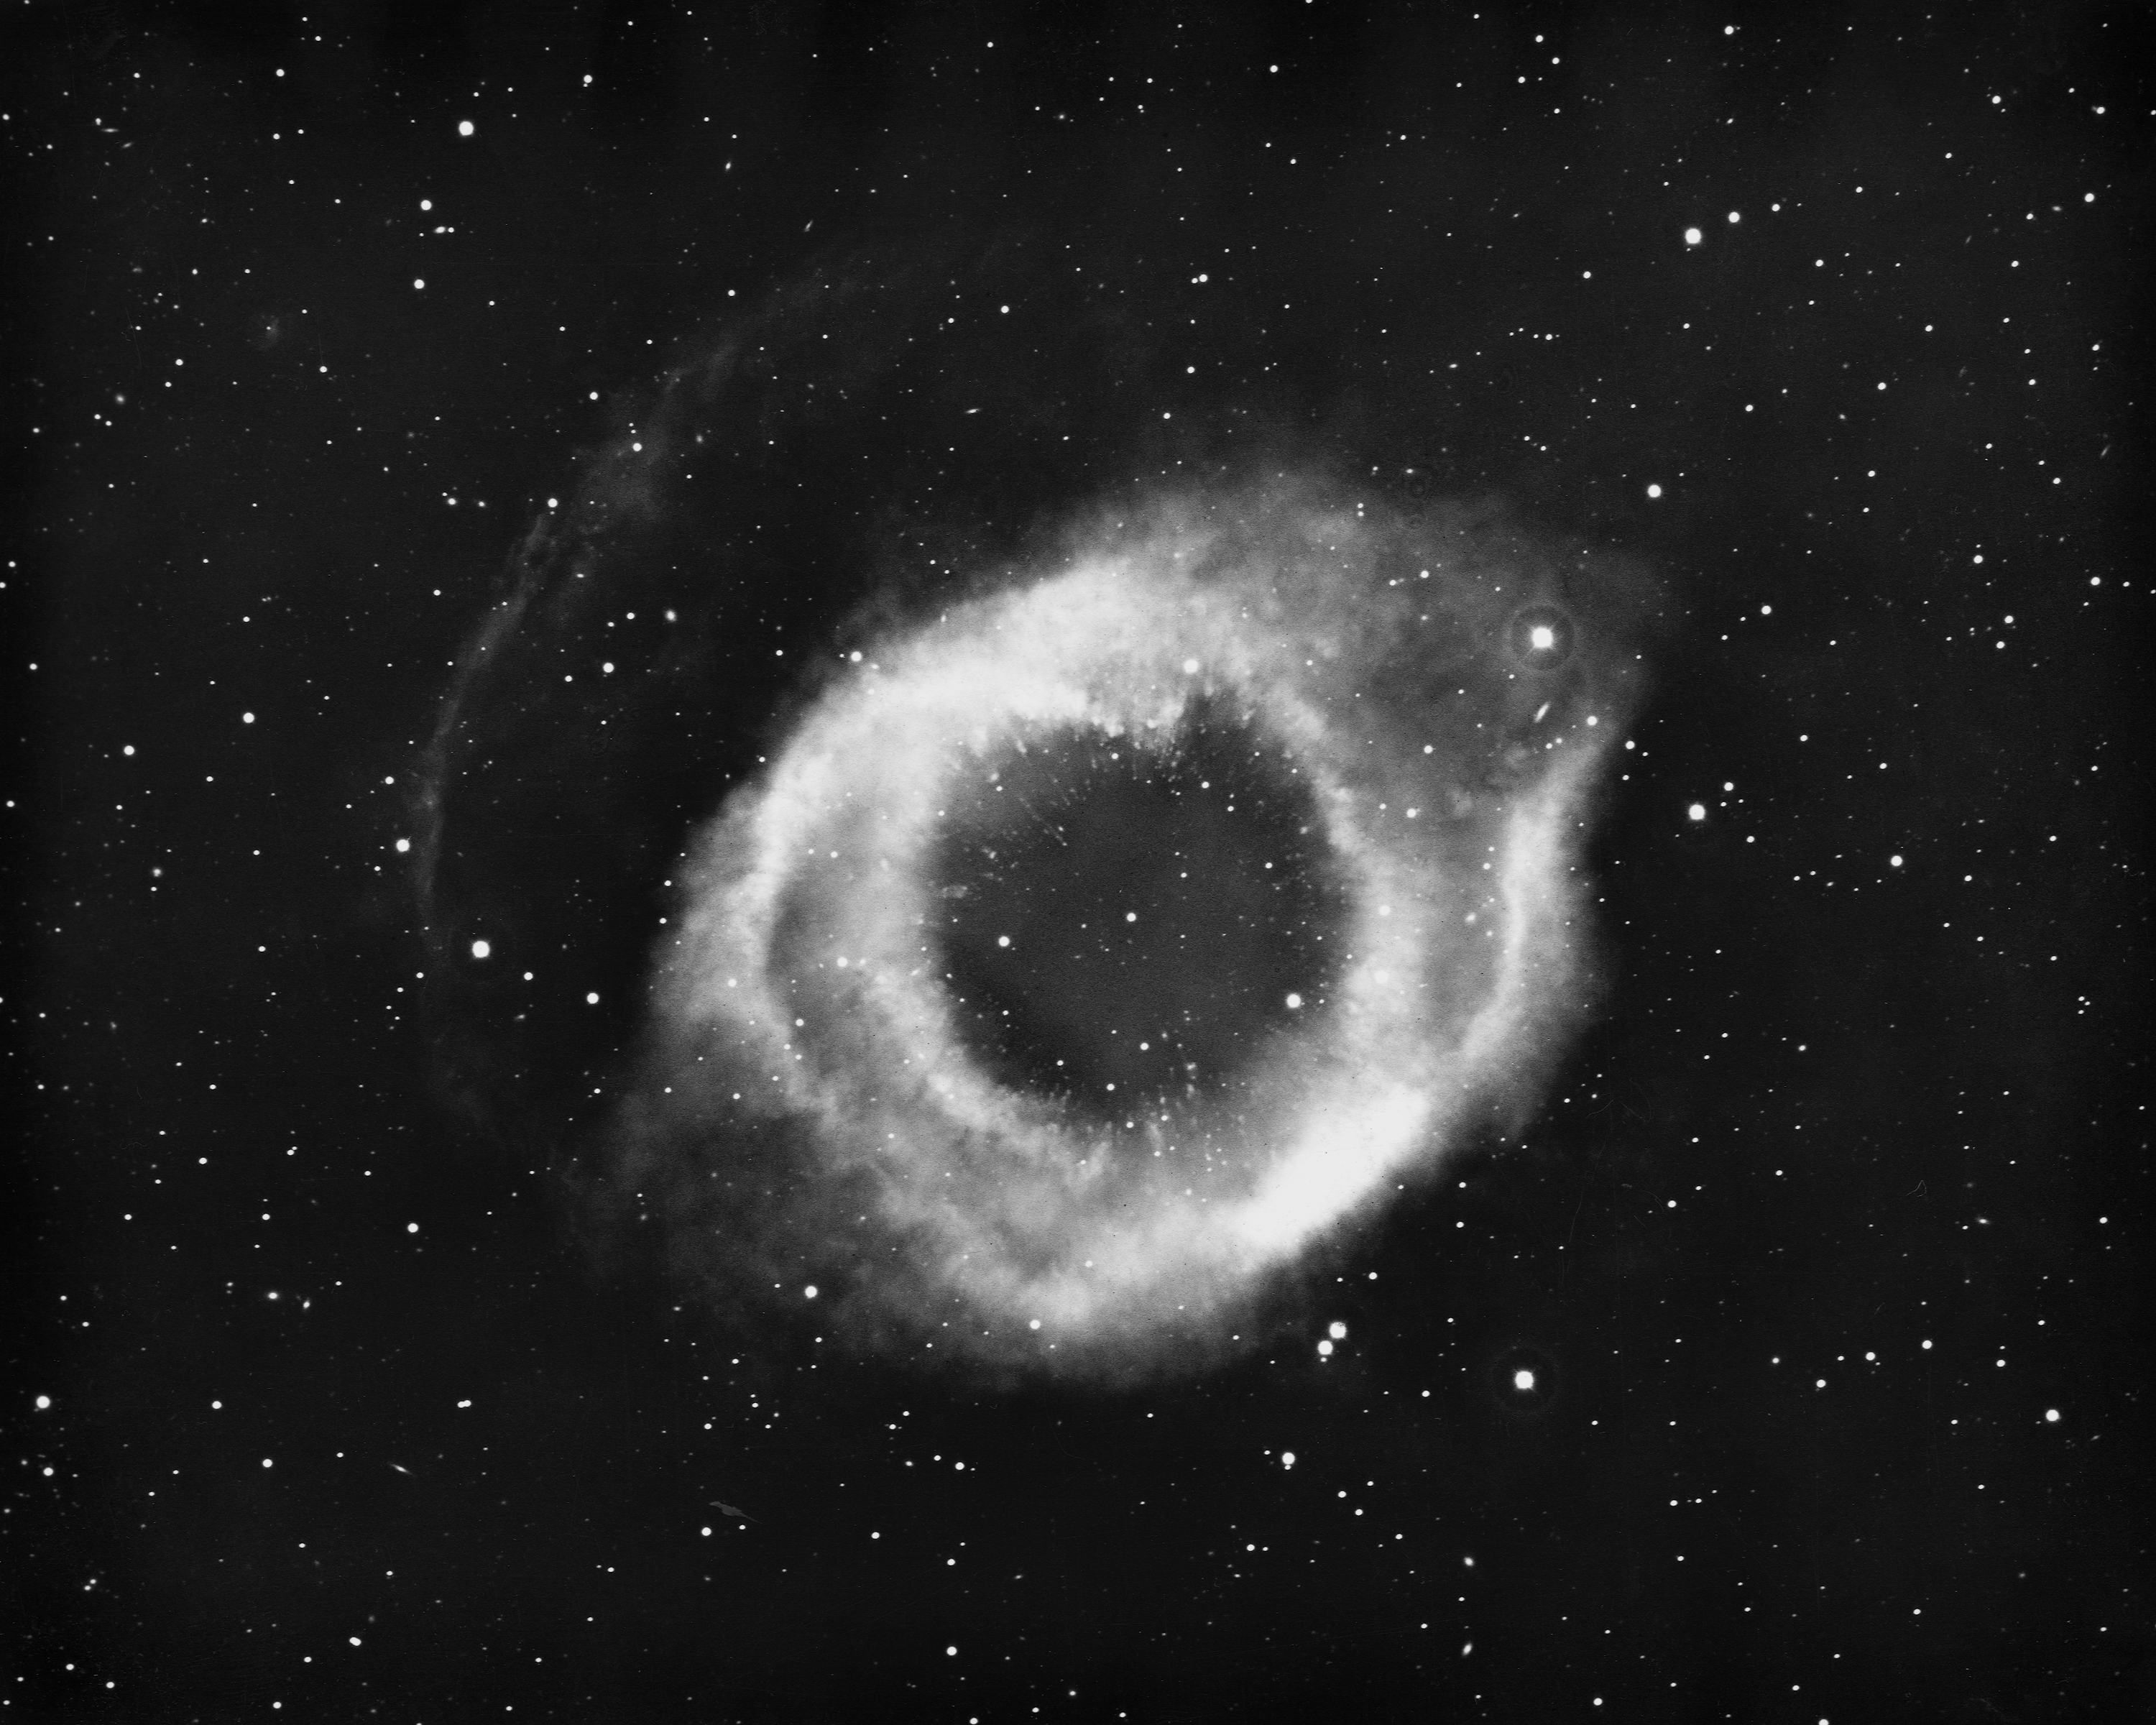

The Helix Nebula, NGC 7293

The Helix Nebula, NGC7293, in the constellation Aquarius, as seen by the Kitt Peak 4-meter Mayall telescope in 1973. NGC7293 is about a light-year across and, at a distance of about 500 light-years, it is the closest known planetary nebula. North is at the top.

Credit: NOIRLab/NSF/AURA